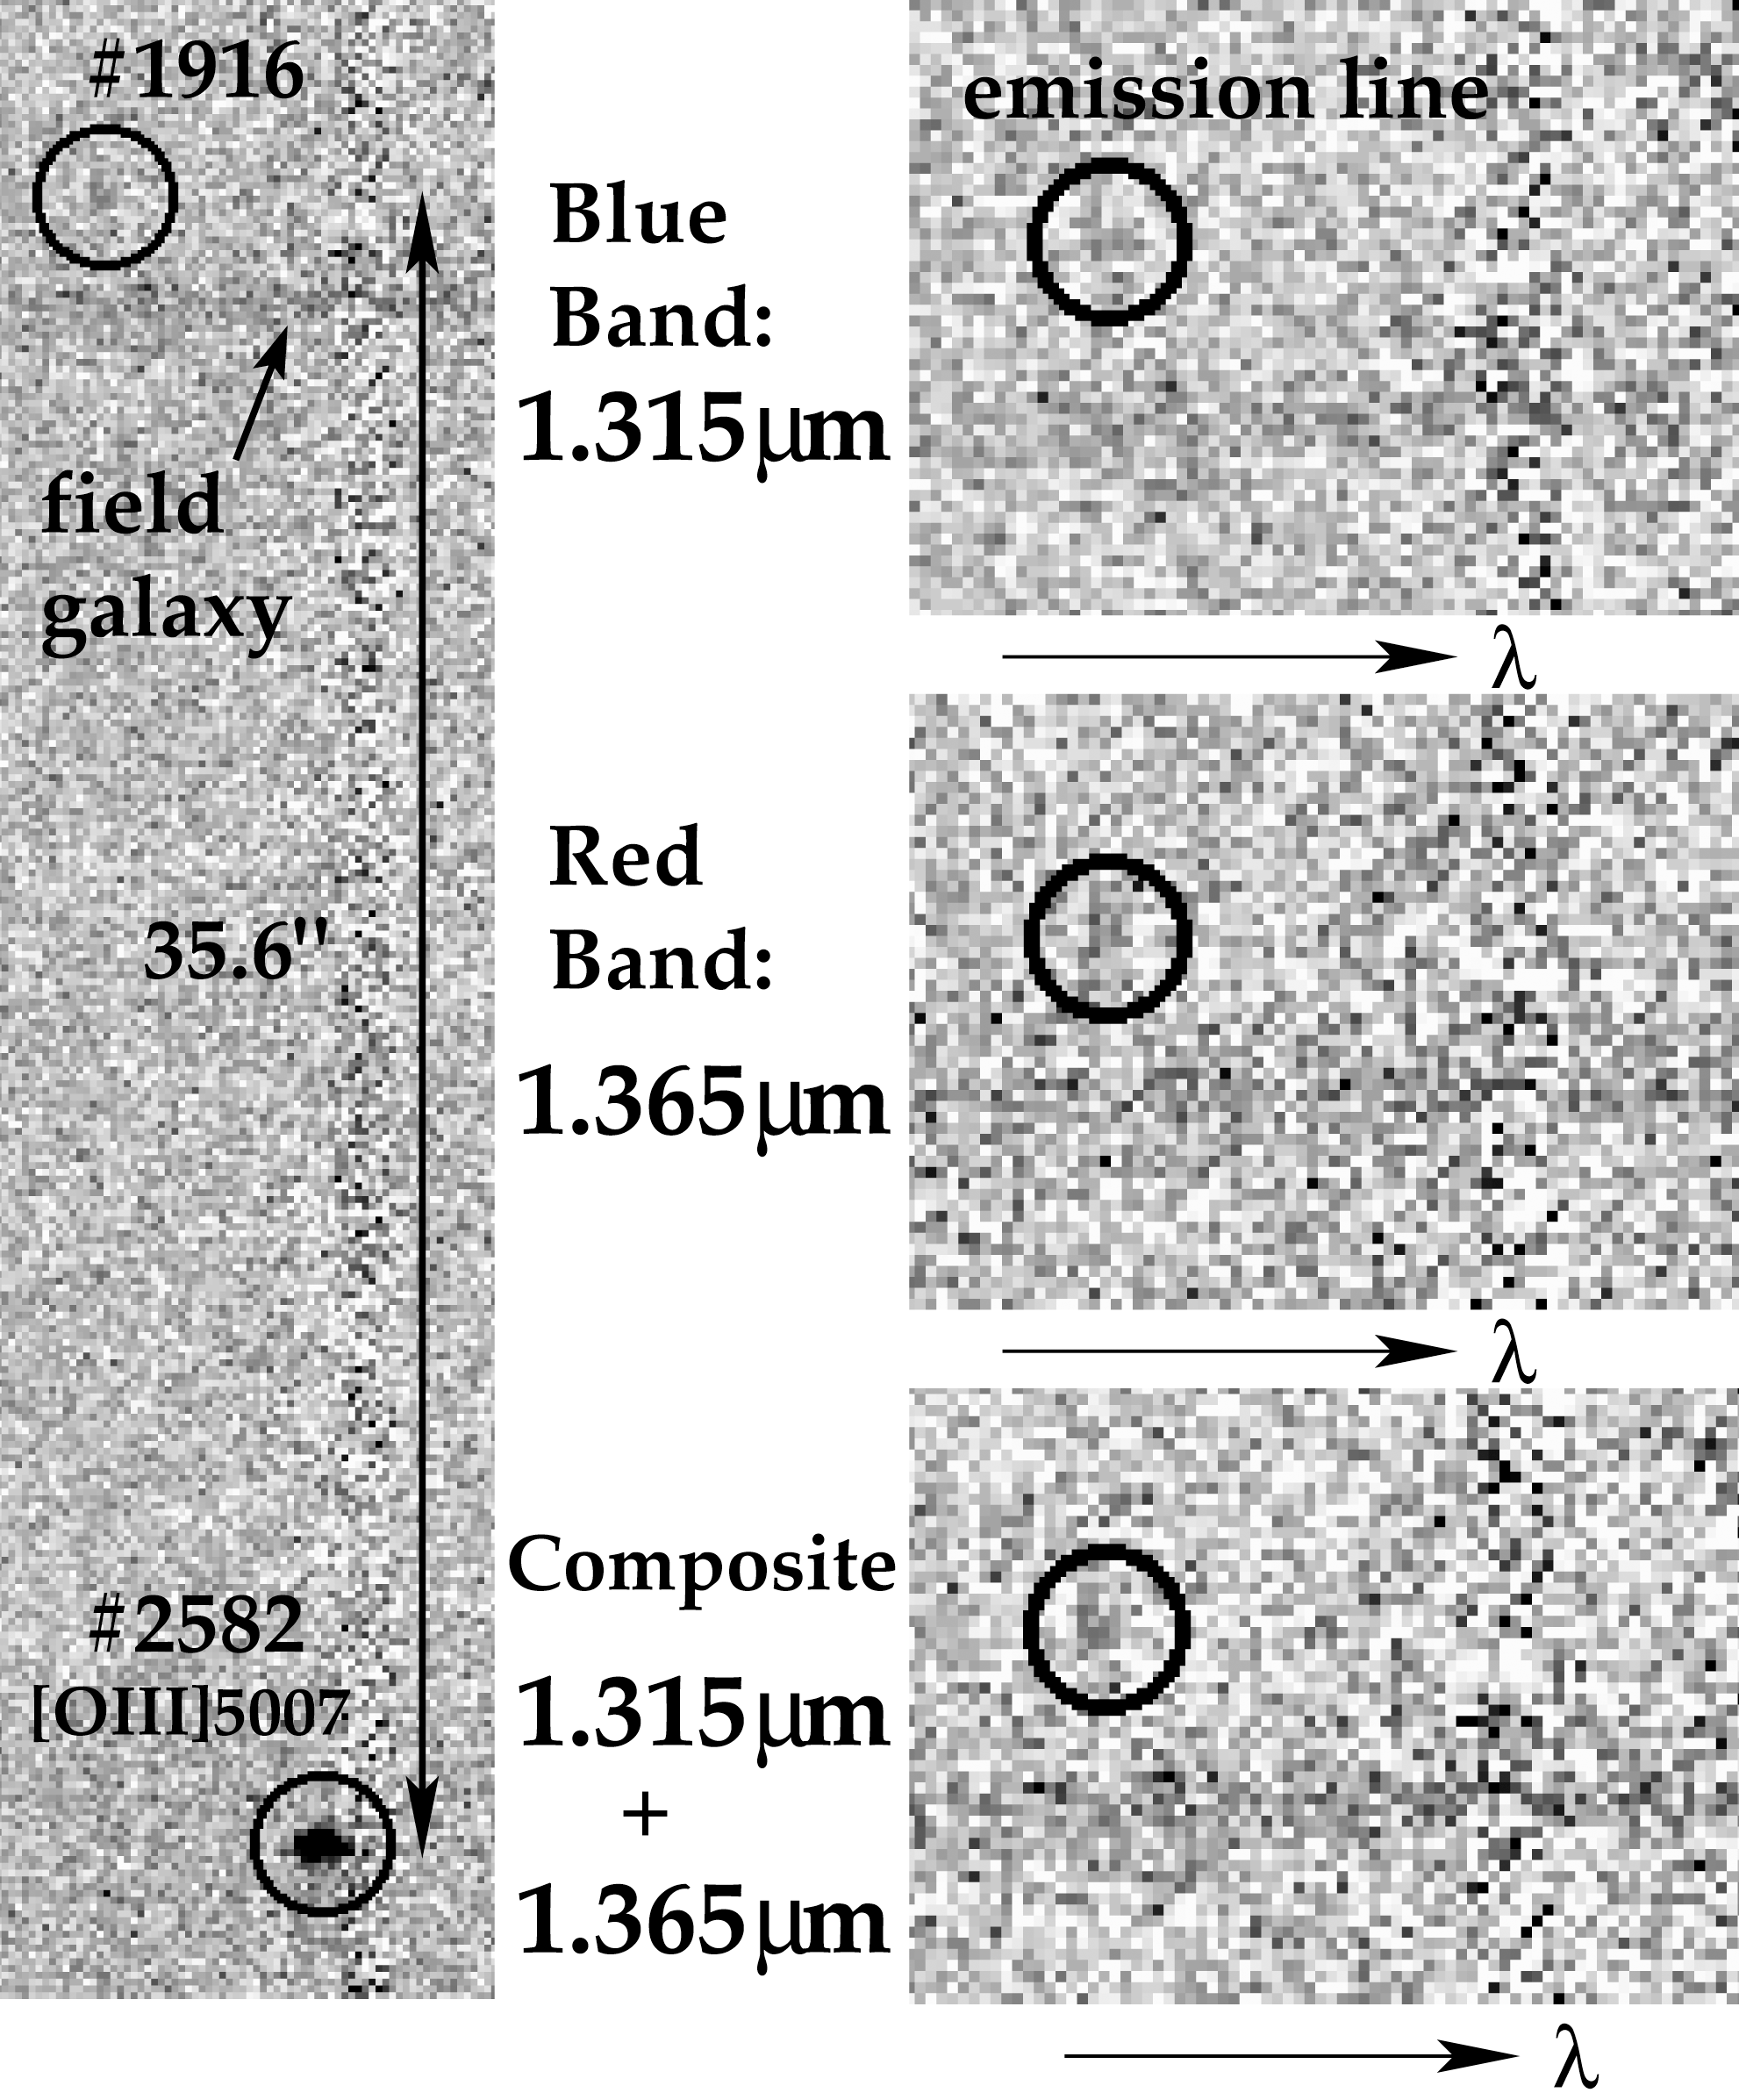

Two-dimensional spectra of Abell 1835 IR1936

Reproduction from two-dimensional spectra around the emission line at 1.33745 μm showing the detected emission line of Abell 1835 IR1916 (circle above). If identified as Ly-alpha (0.1216 μm), this leads to a redshift z=10. The line has been observed in two independent spectra corresponding to two different settings of the spectrograph: the right panels show the spectra in the short wavelength setting (centred on 1.315 μm), the long wavelength setting (centred on 1.365 μm), and in the composite, respectively. The line is seen in the dark circles. Note: Since these results have been published several further investigations by several independent teams have been undertaken. A deep observation with the Gemini-North Near-Infrared Imager (NIRI) has not detected the source to fainter magnitude limits than in the ISAAC data. Also, a deep V-band image taken with FORS does not show the object to be present. The status of this object is hence currently unresolved.

Credit: ESO